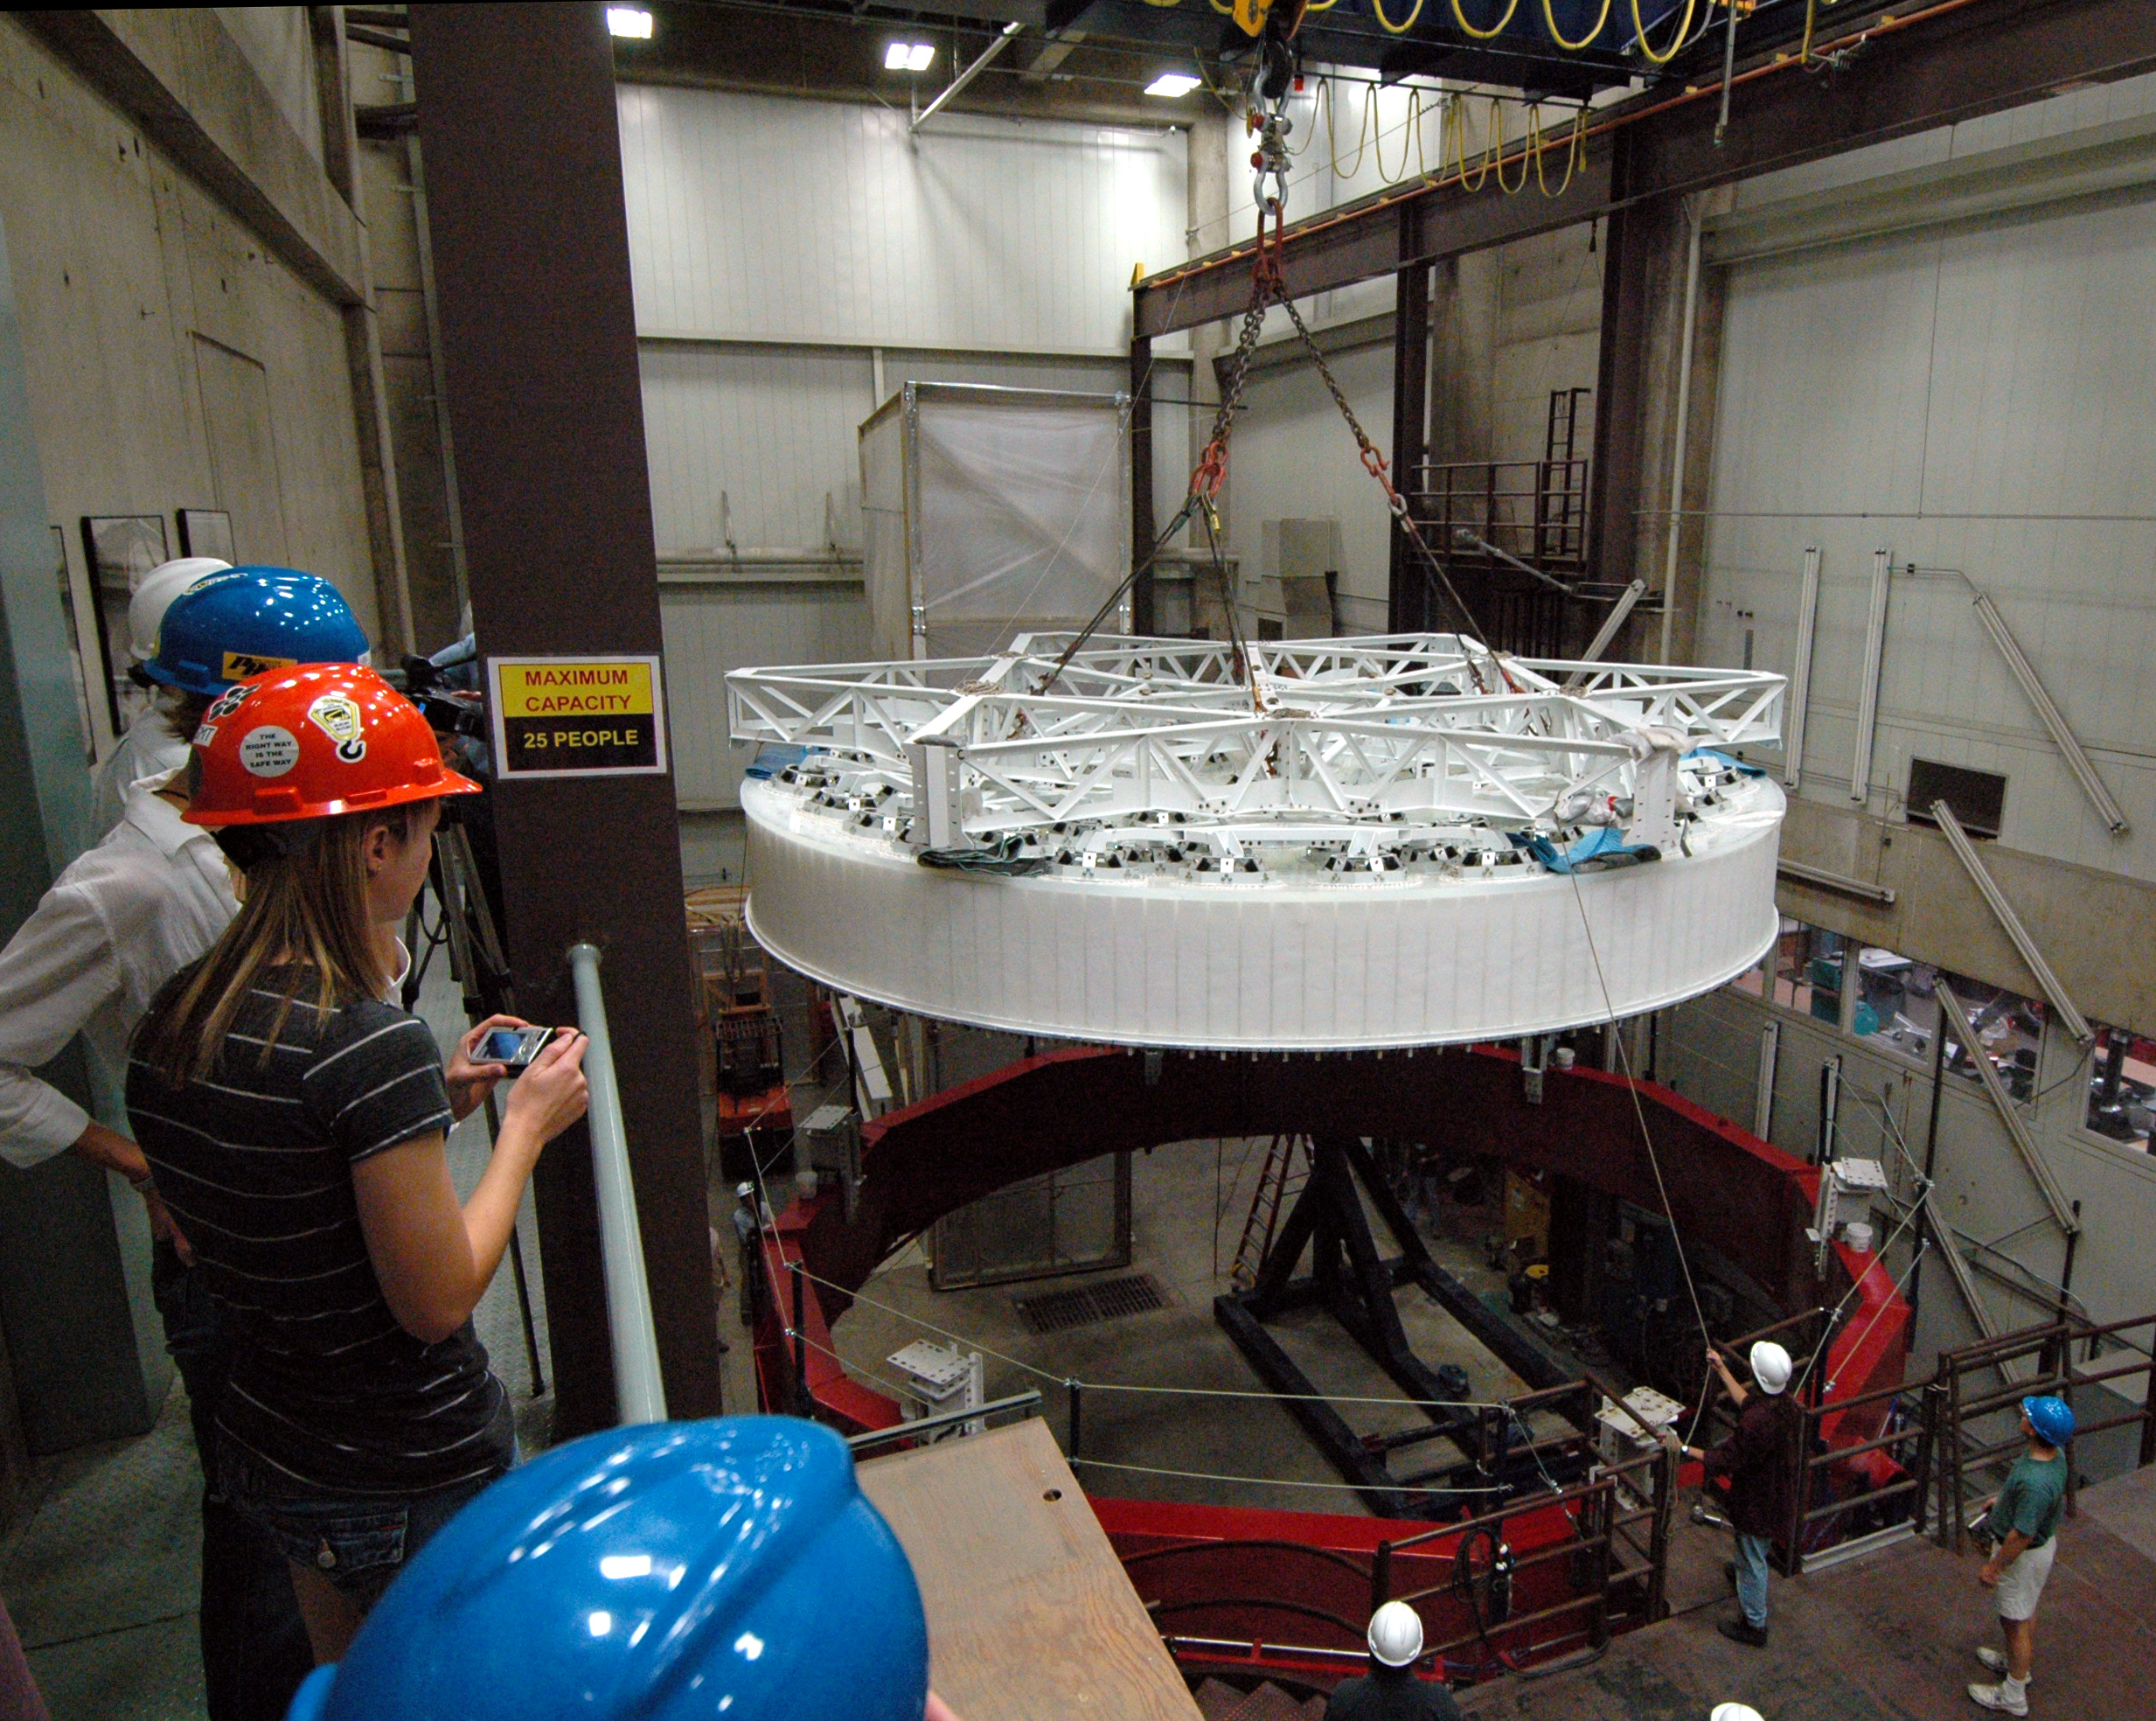

Oct 2008 M1M3 Substrate removal from furnace

LSST's 8.4-meter mirror blank has been successfully lifted from the furnace hearth. Today the perfectly cast 8.4-meter LSST primary/tertiary mirror blank was successfully lifted from the furnace hearth, put into the turning ring and tilted to the vertical position. The finished light weighted mirror will be 16, 600 kg with the thickest outside edge (height of 0.92 meters) ever made at the UA Steward Observatory Mirror Lab. Once completed, this will be the largest two surface optical mirror made from one substrate in the world. The mirror is scheduled to be completed in January 2012.

Credit: Rubin Observatory/NSF/AURA